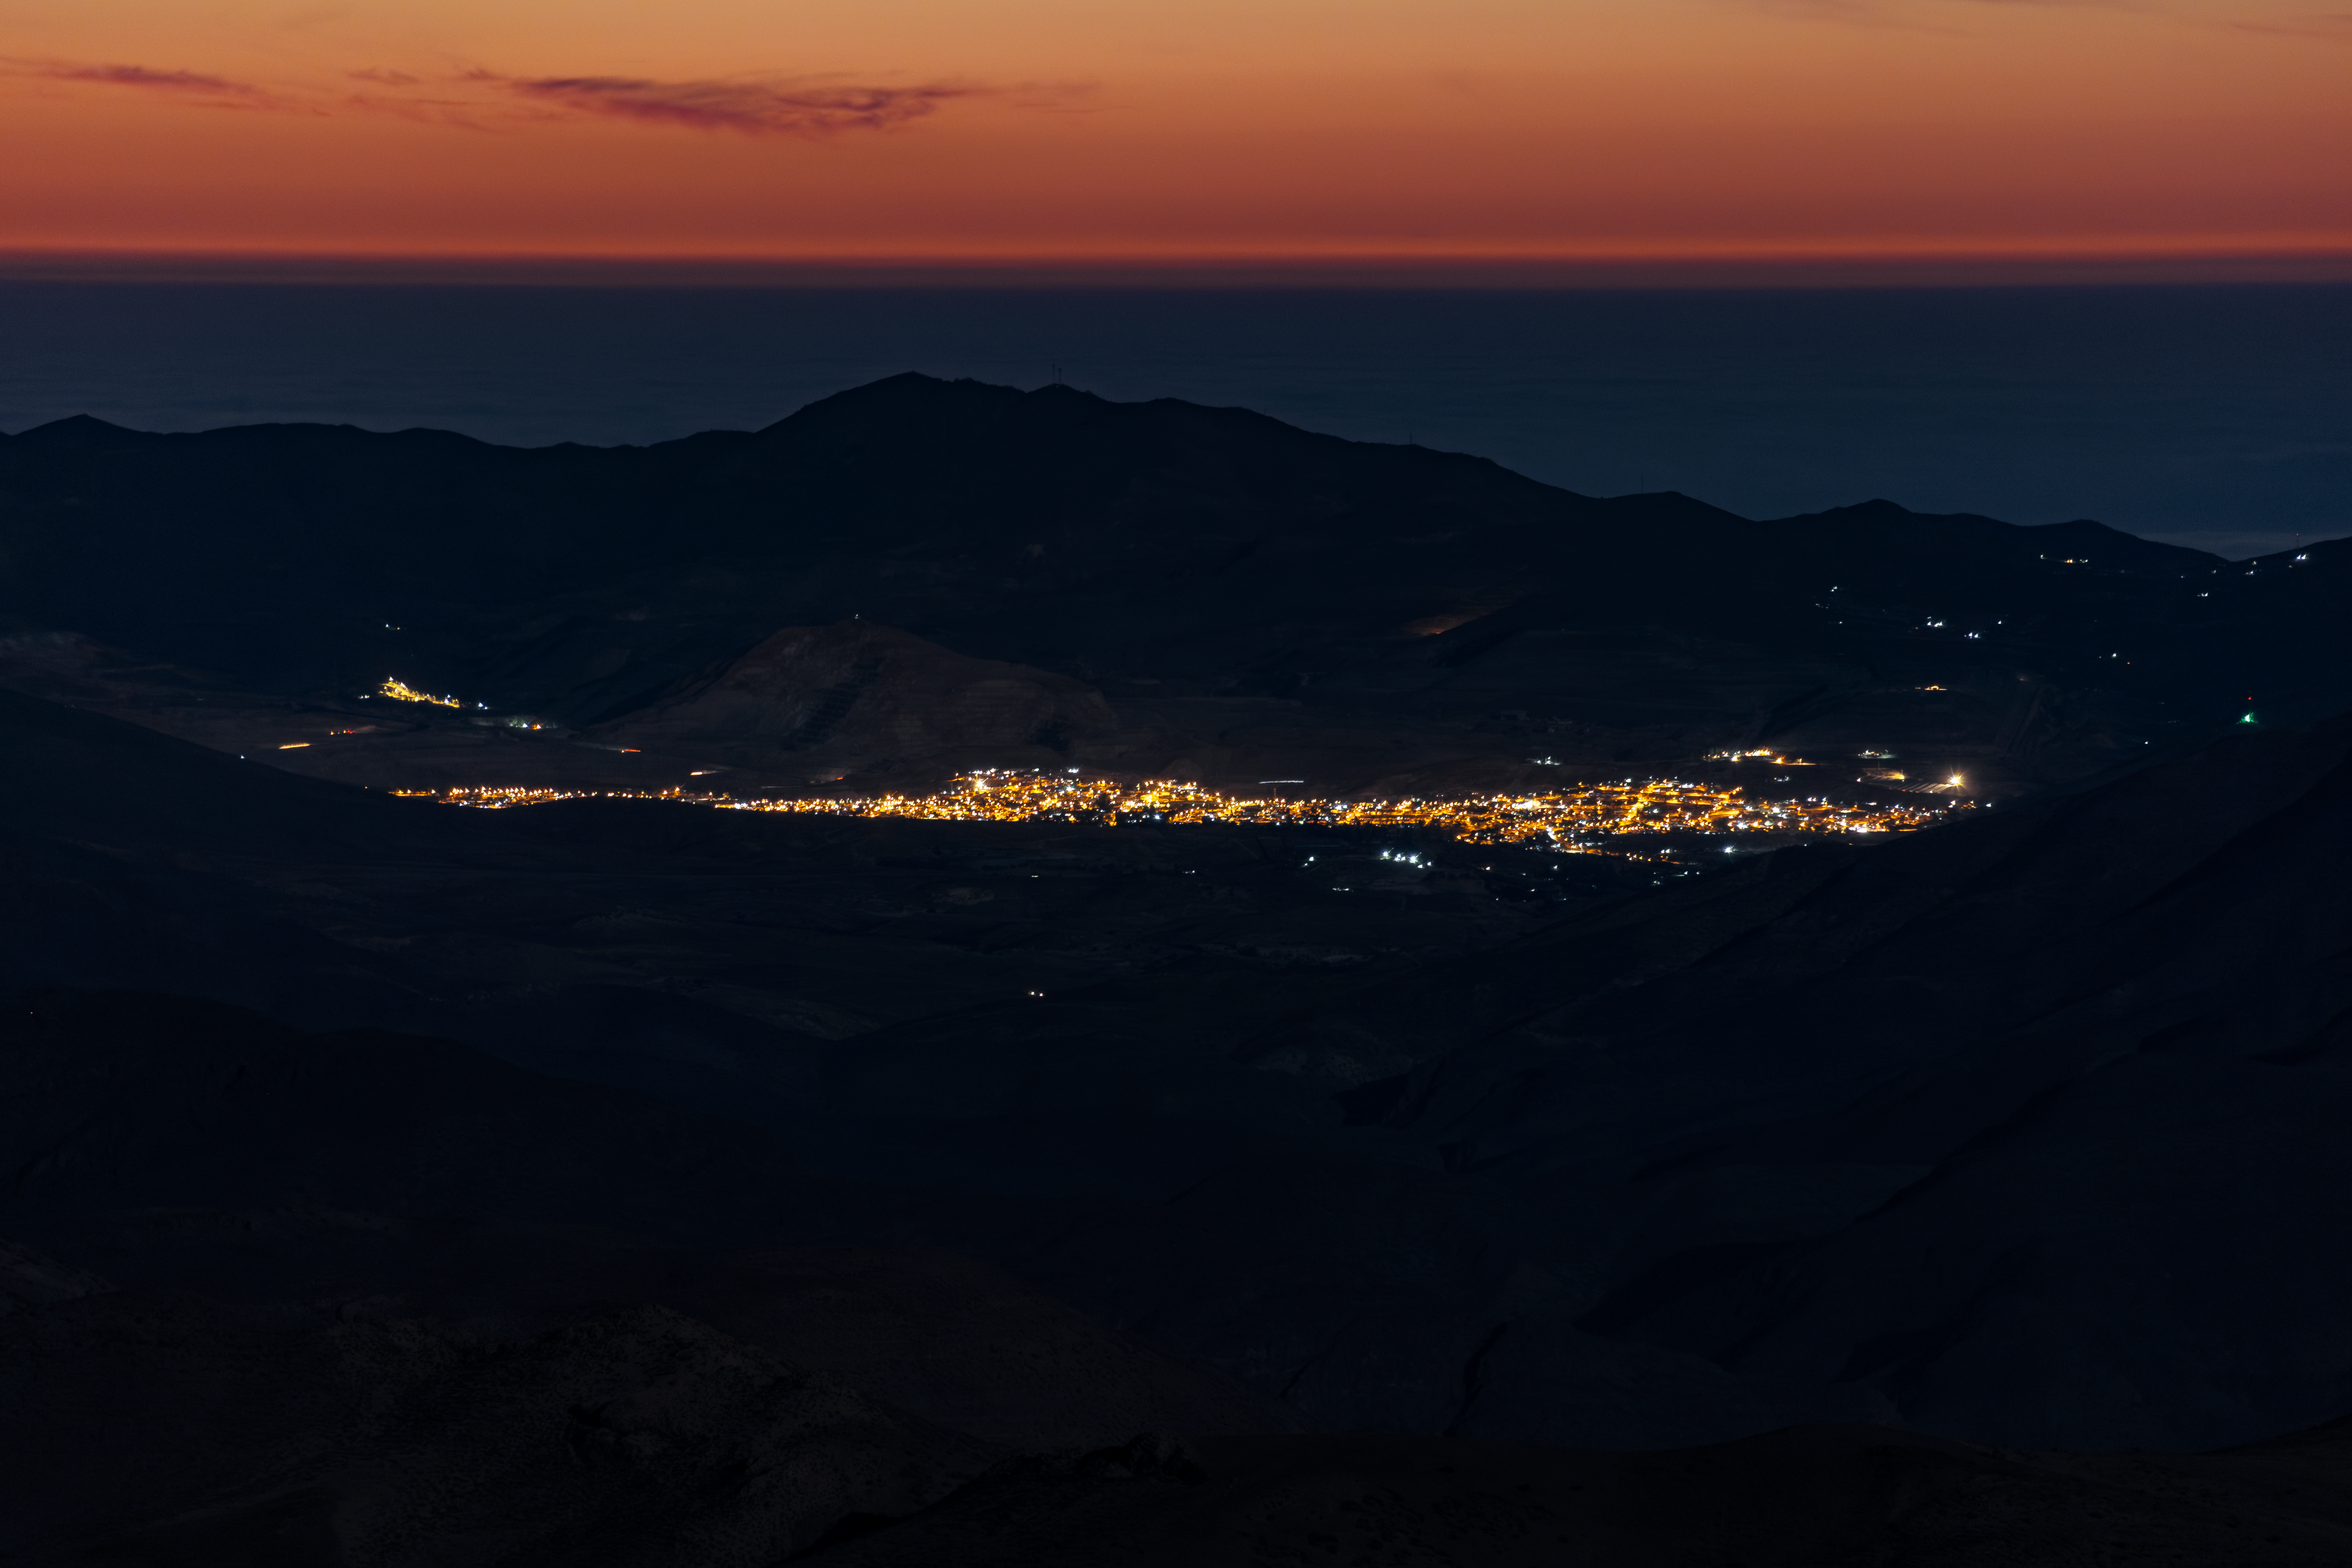

Nighttime view from Cerro Tololo Inter-American Observatory

Nighttime view from Cerro Tololo Inter-American Observatory showing the lights from a nearby habitation.

Credit: International Gemini Observatory/NOIRLab/NSF/AURA/D. Munizaga